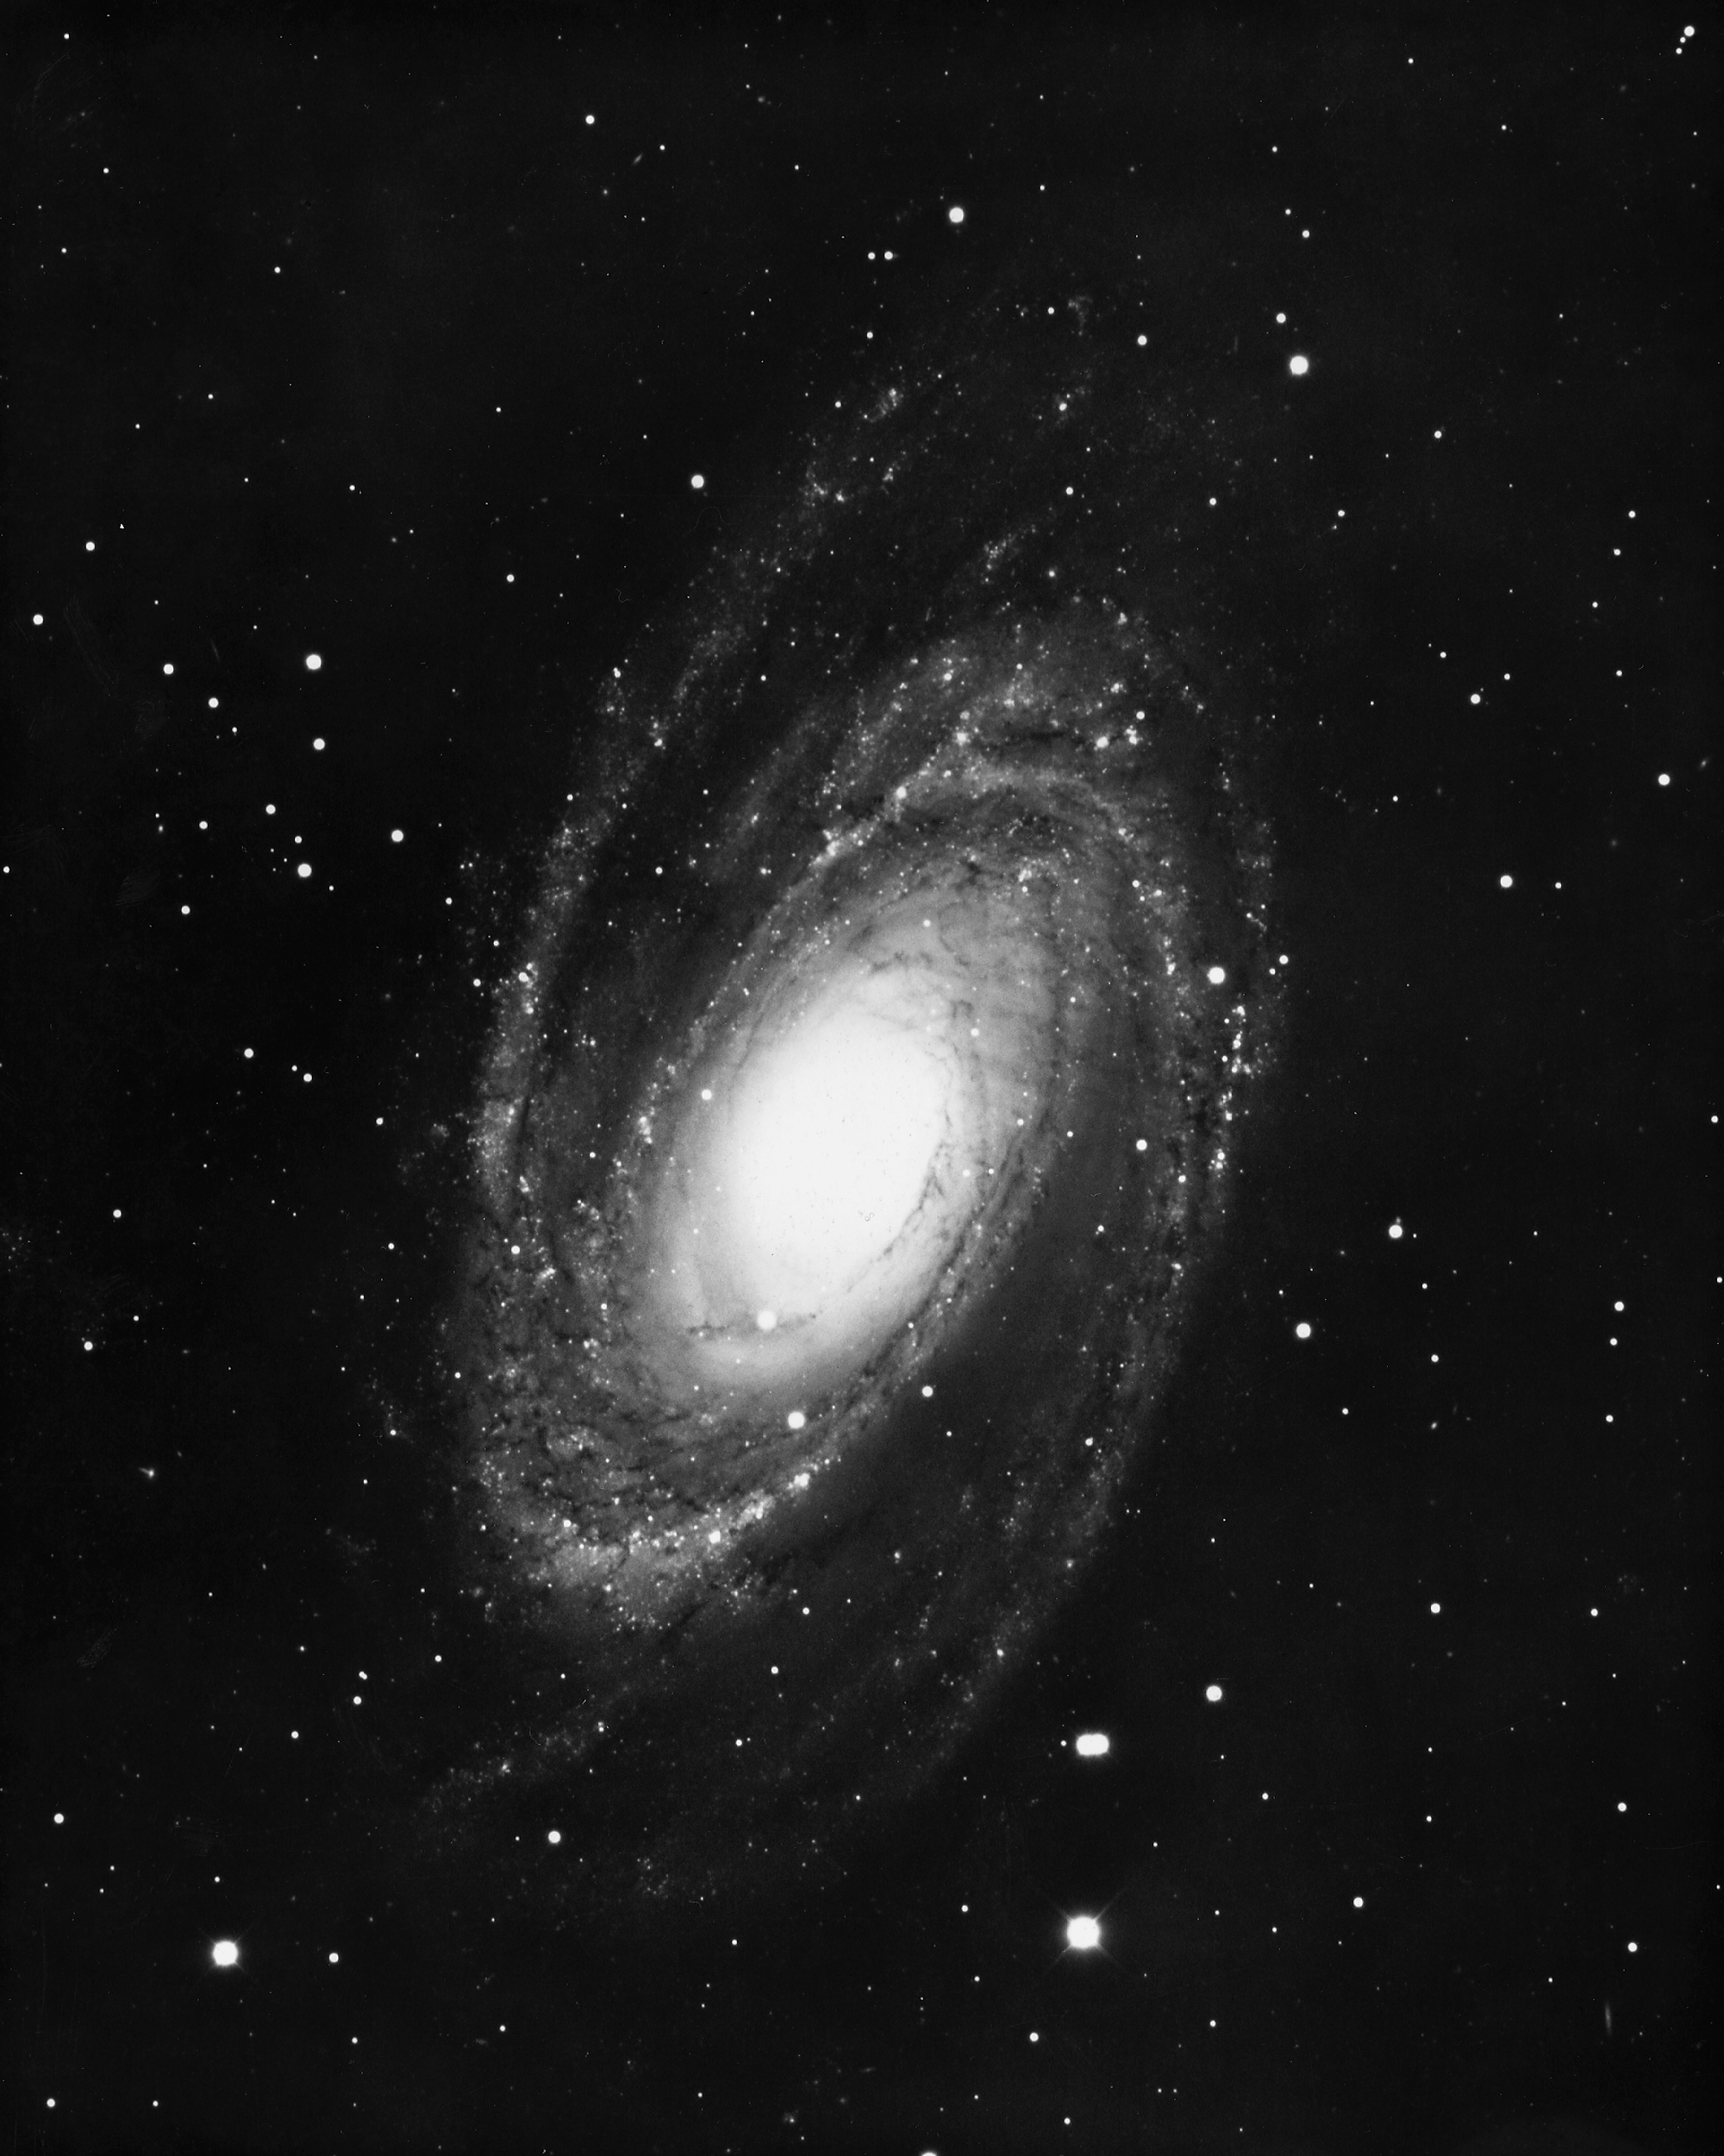

M81, NGC 3031

M81, a type Sb spiral galaxy in the constellation Ursa Major, as seen by the KPNO 4-meter Mayall telescope in 1975.

Credit: NOIRLab/NSF/AURA